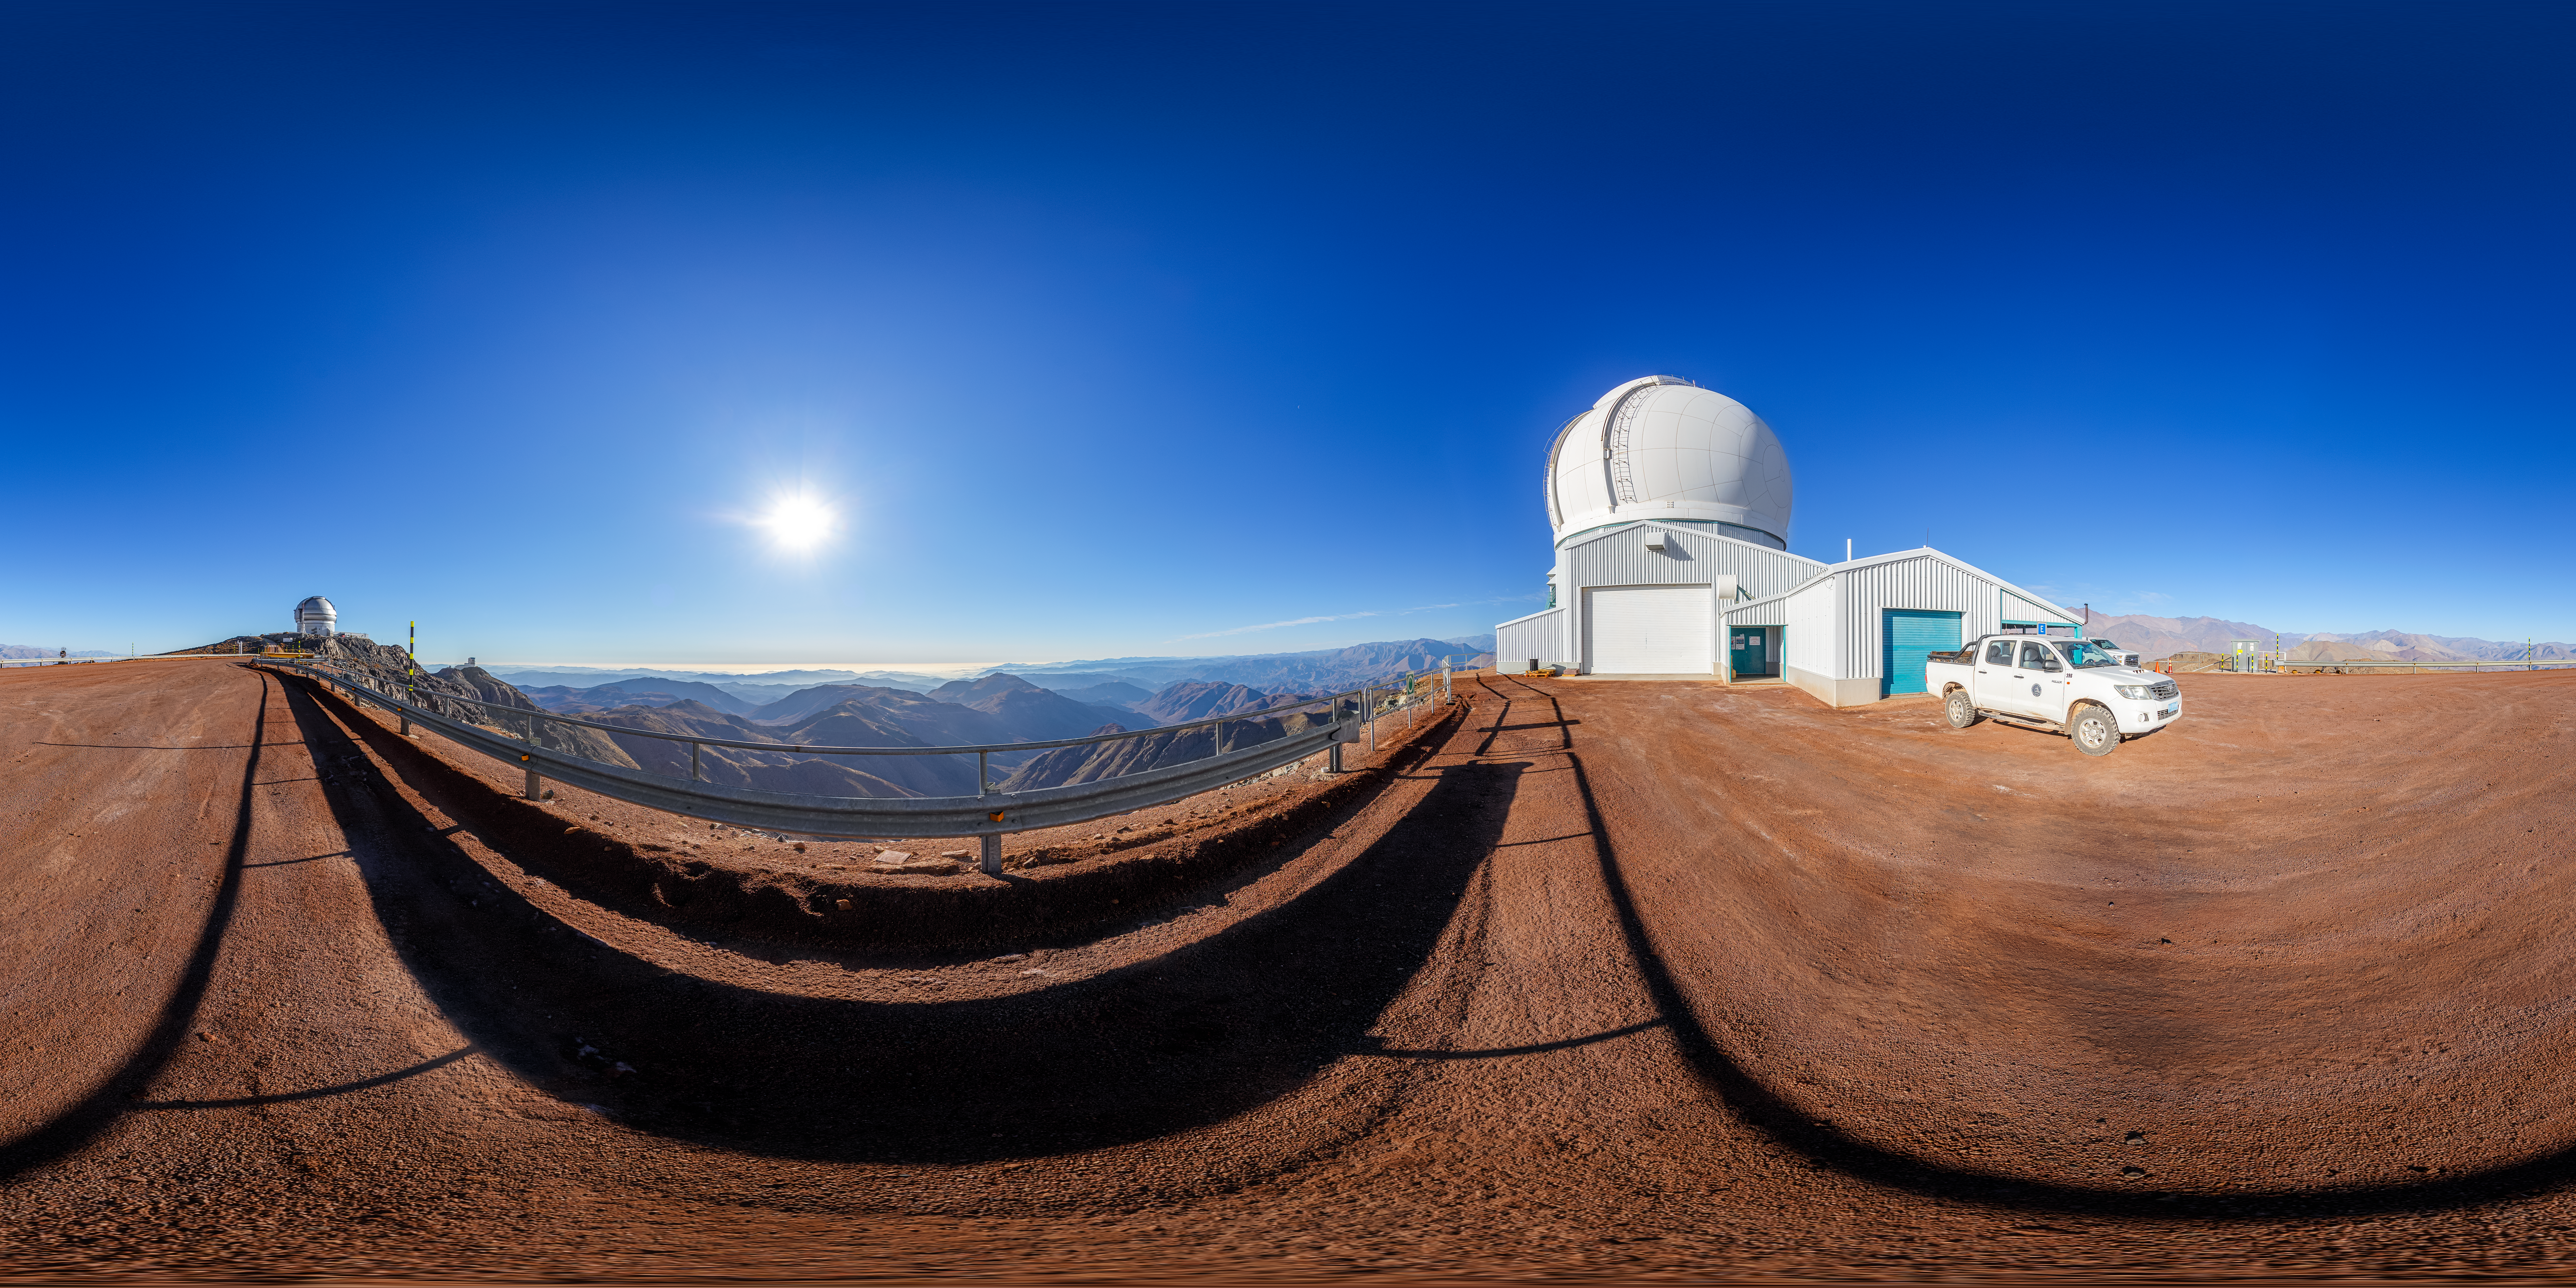

SOAR on Cerro Pachón 360 Panorama

A 360 panorama of the 4.1-meter Southern Astrophysical Research (SOAR) Telescope on Cerro Pachón, with Gemini South and the Vera C. Rubin Observatory in the background.

A fulldome version of this image can be viewed here.

Credit: NOIRLab/NSF/AURA/P. Horálek